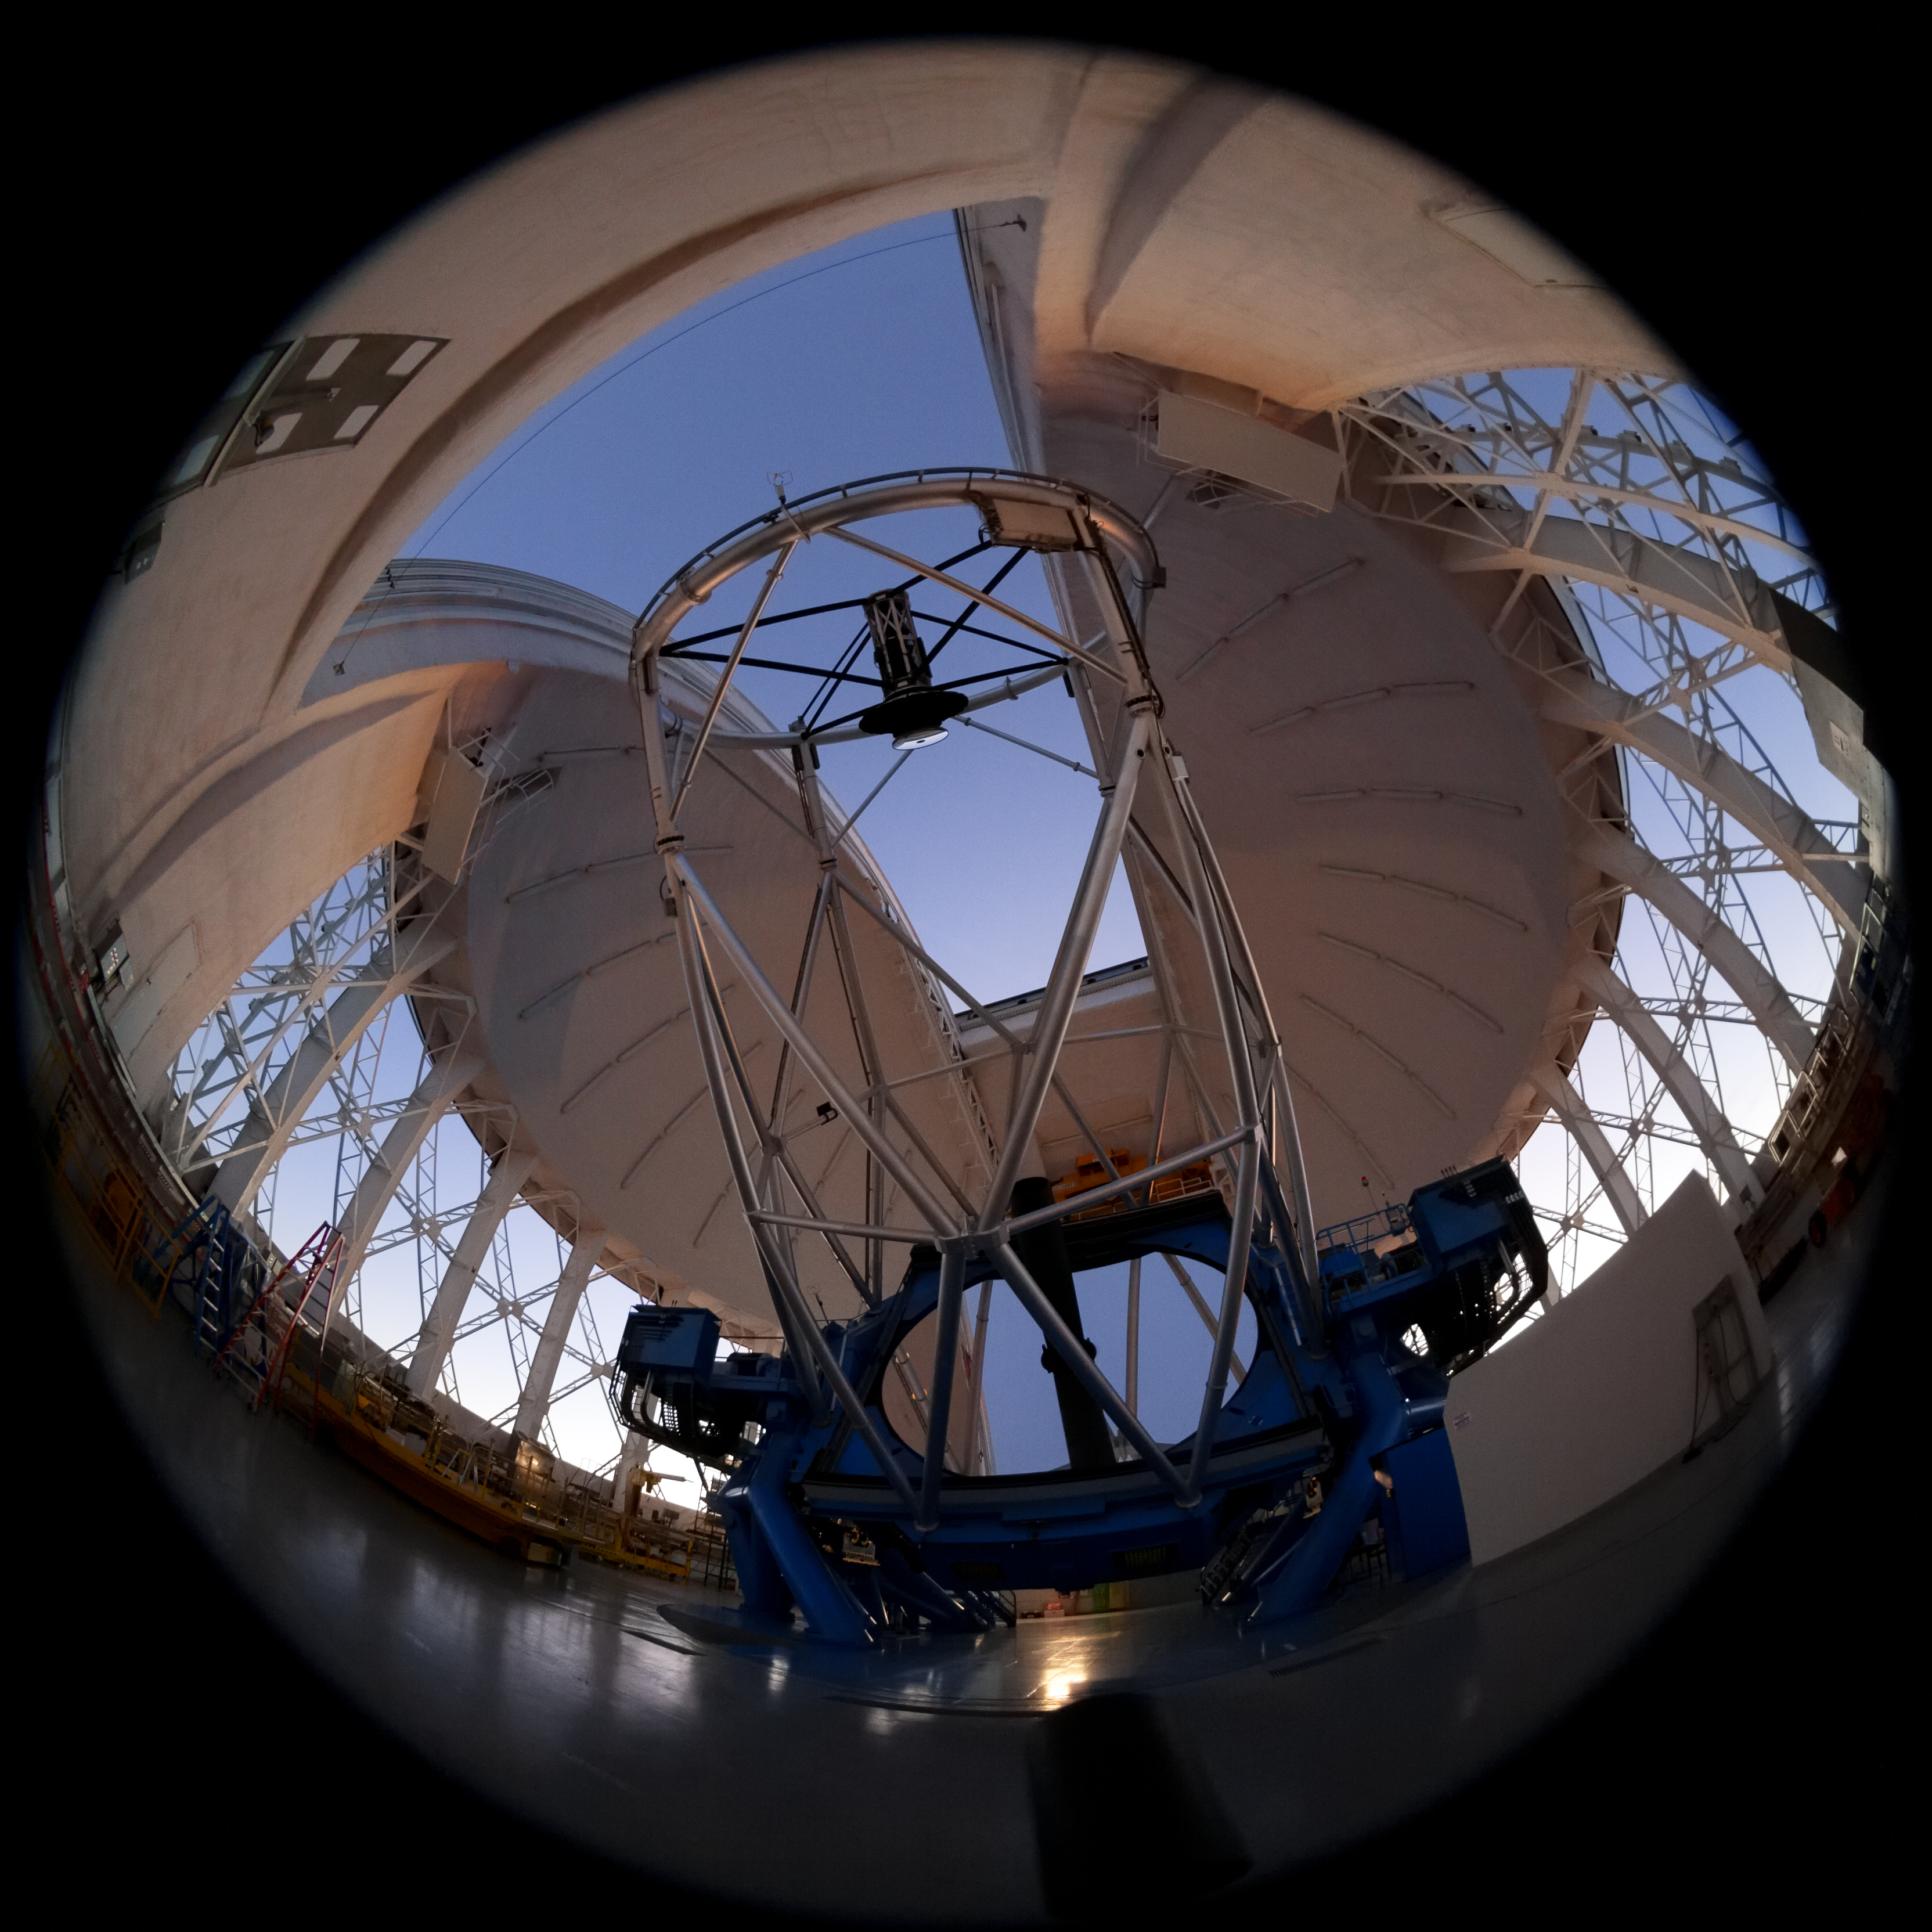

Inside Gemini South dome

Inside Gemini South dome.

Credit: International Gemini Observatory/NOIRLab/NSF/AURA/M. Paredes